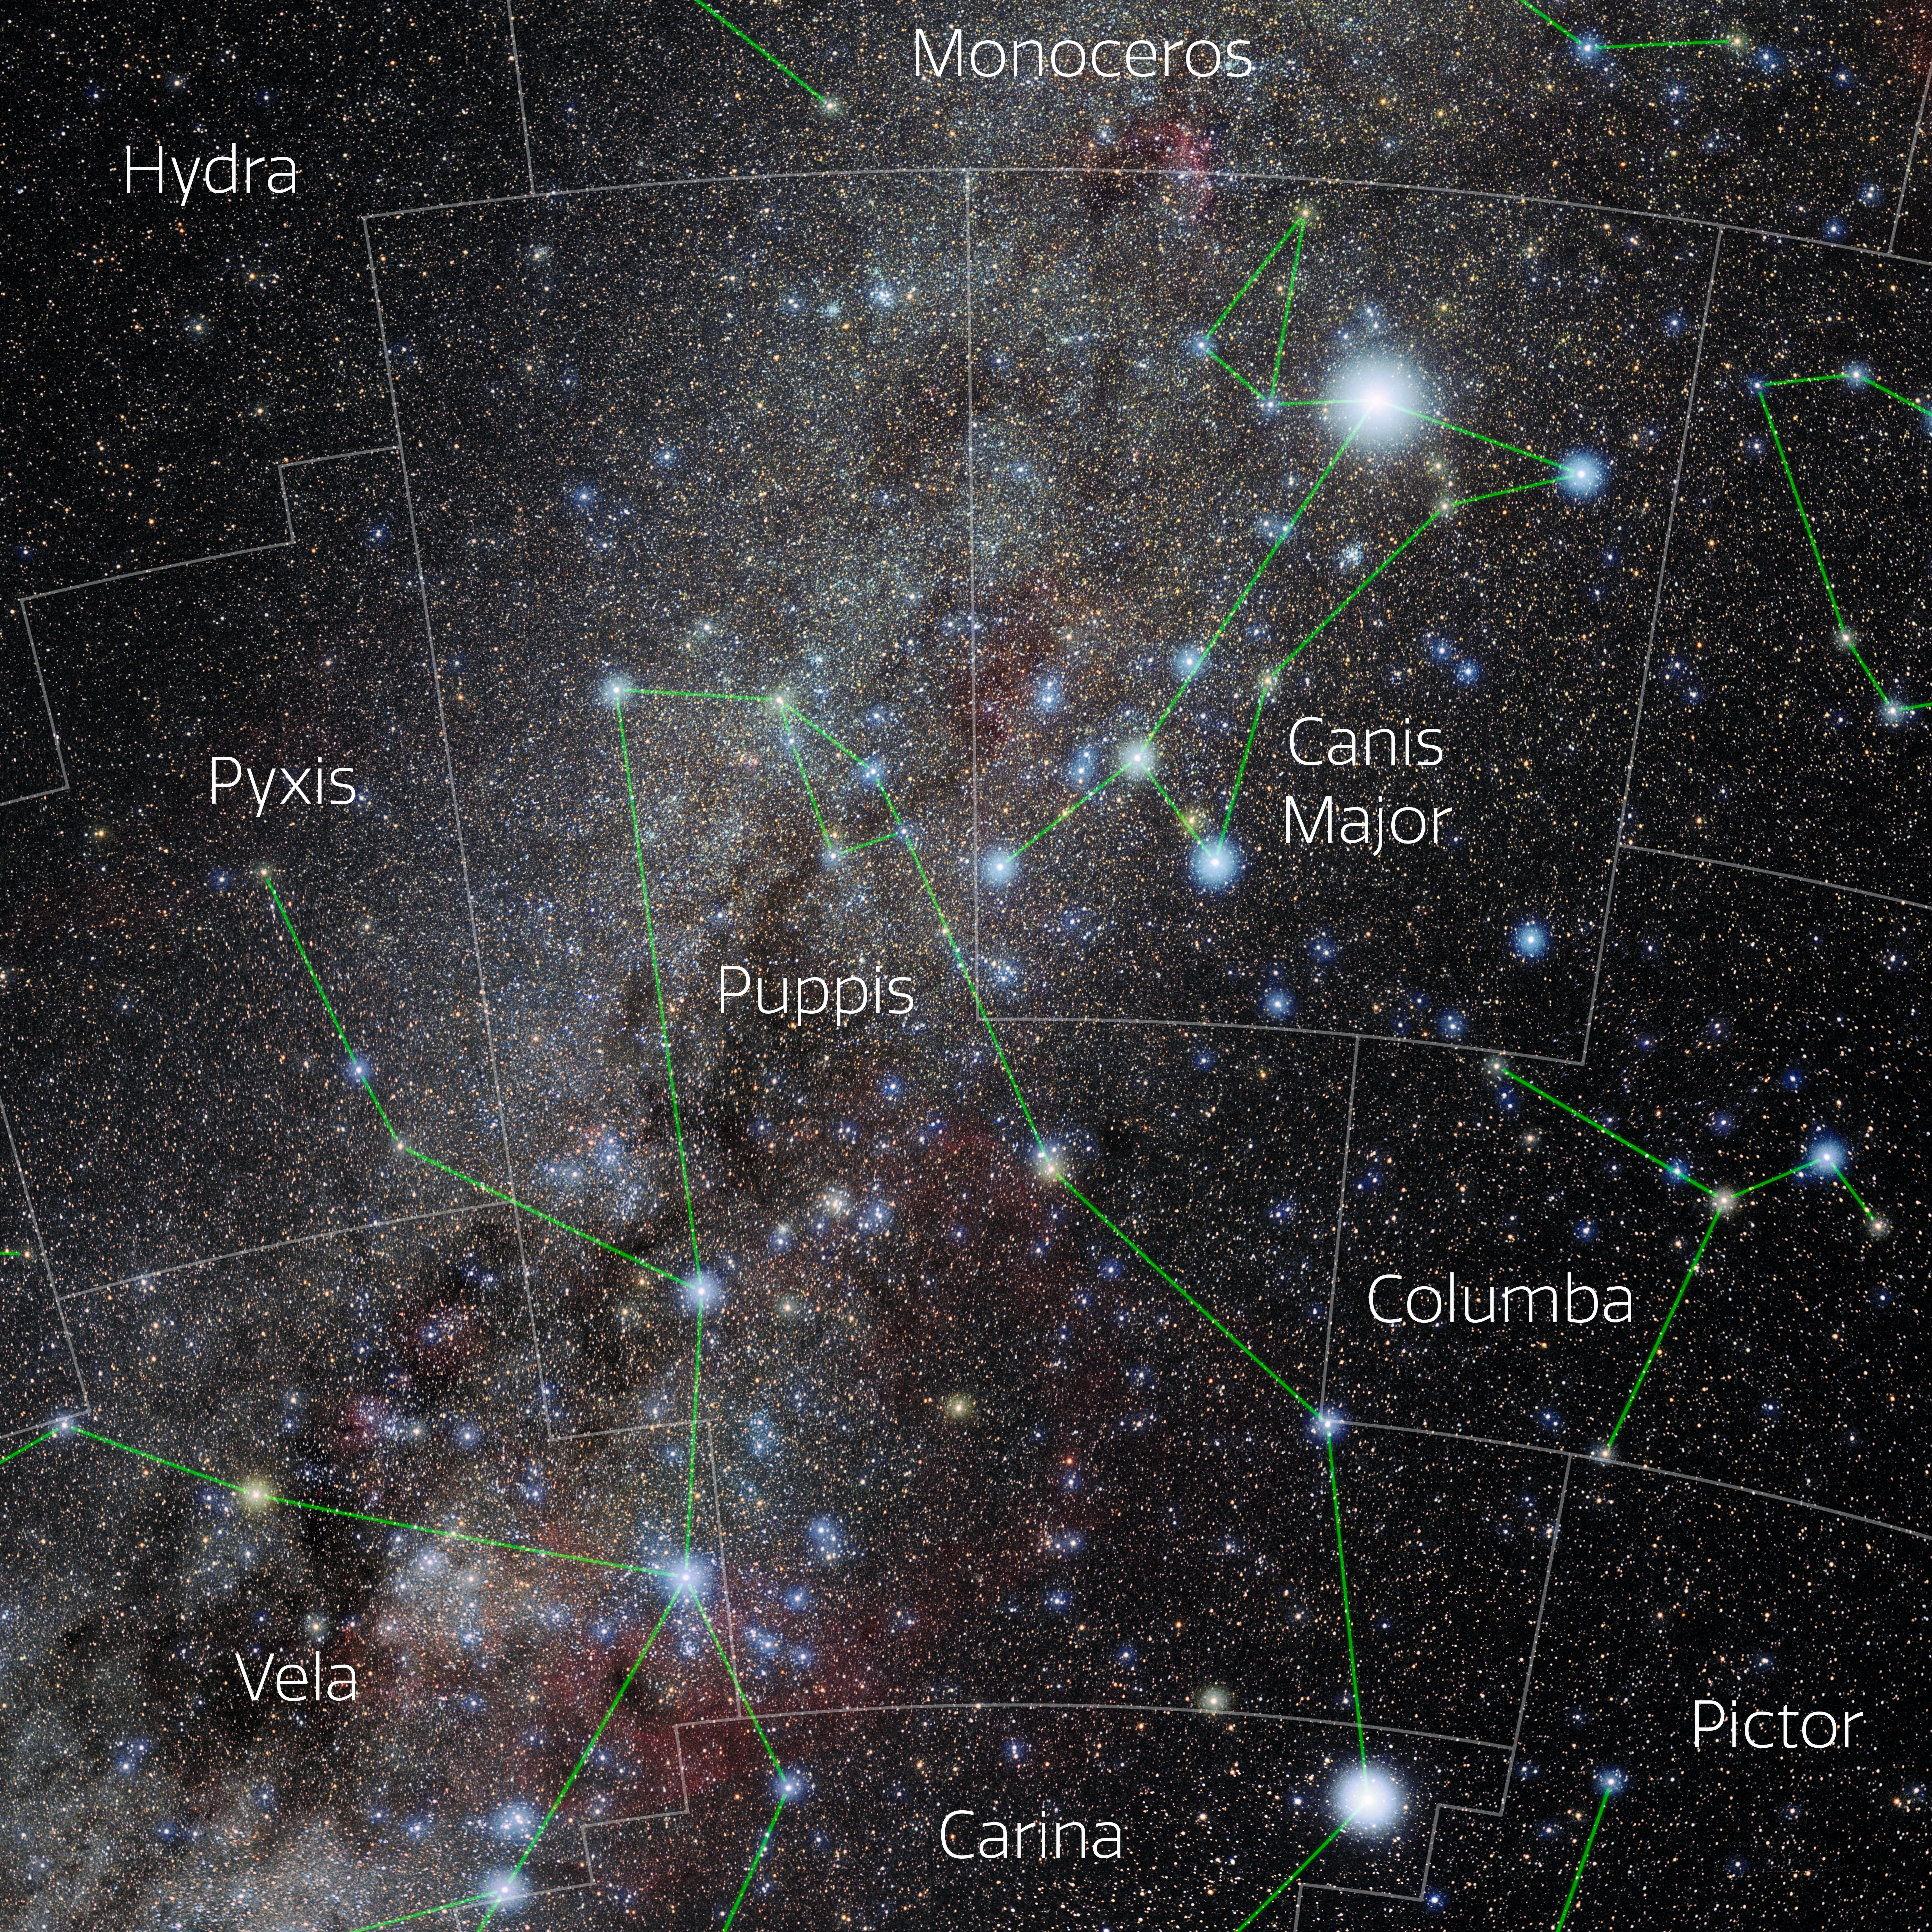

Puppis (Annotated)

Photo of the constellation Puppis with annotations from IAU and Sky & Telescope. Here is the non-annotated version.

Credit: E. Slawik/NOIRLab/NSF/AURA/M. Zamani